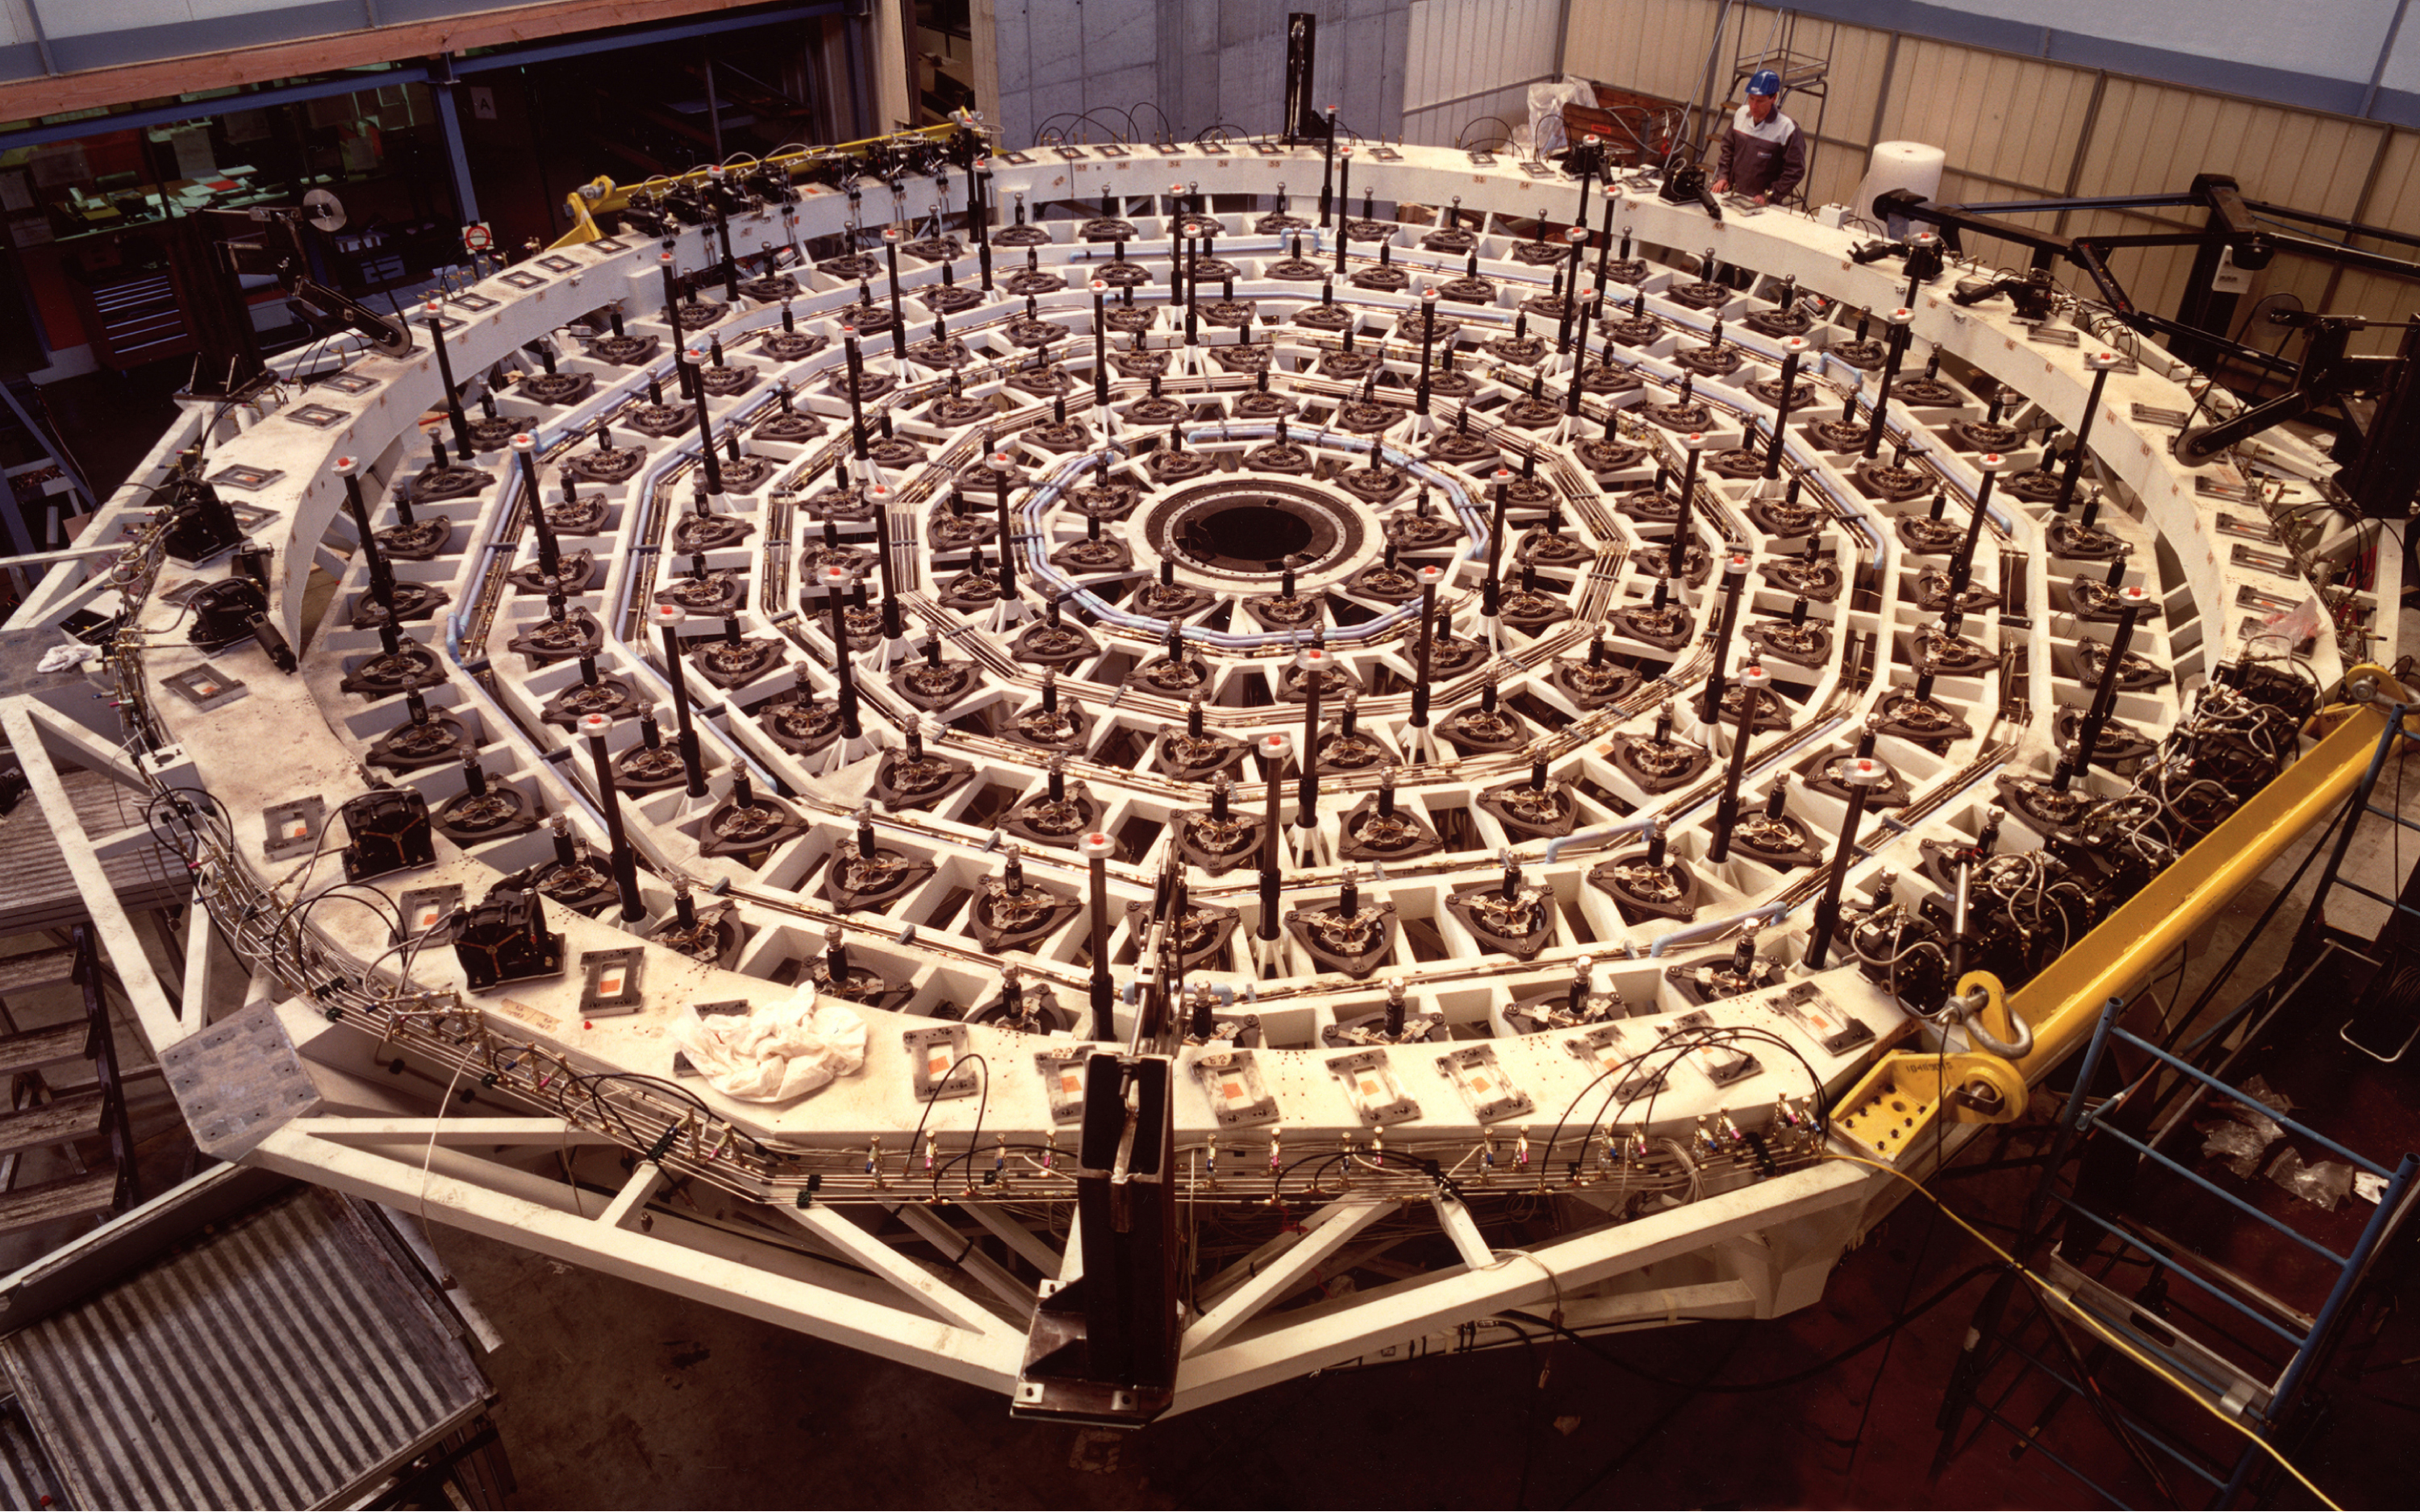

Active mirror supports in VLT M1 cell

The primary mirrors (M1) of the four Unit Telescopes weigh 22 tonnes, measure 8.2 m across and are only 17 cm thick. Each of them rests on 150 computer-controlled supports that are installed in an exceedingly rigid M1 Cell that weighs about 11 tonnes. The supports are an integral part of the VLT Active Optics system which ensures that the large mirrors always have the optimal shape.

Credit: ESO